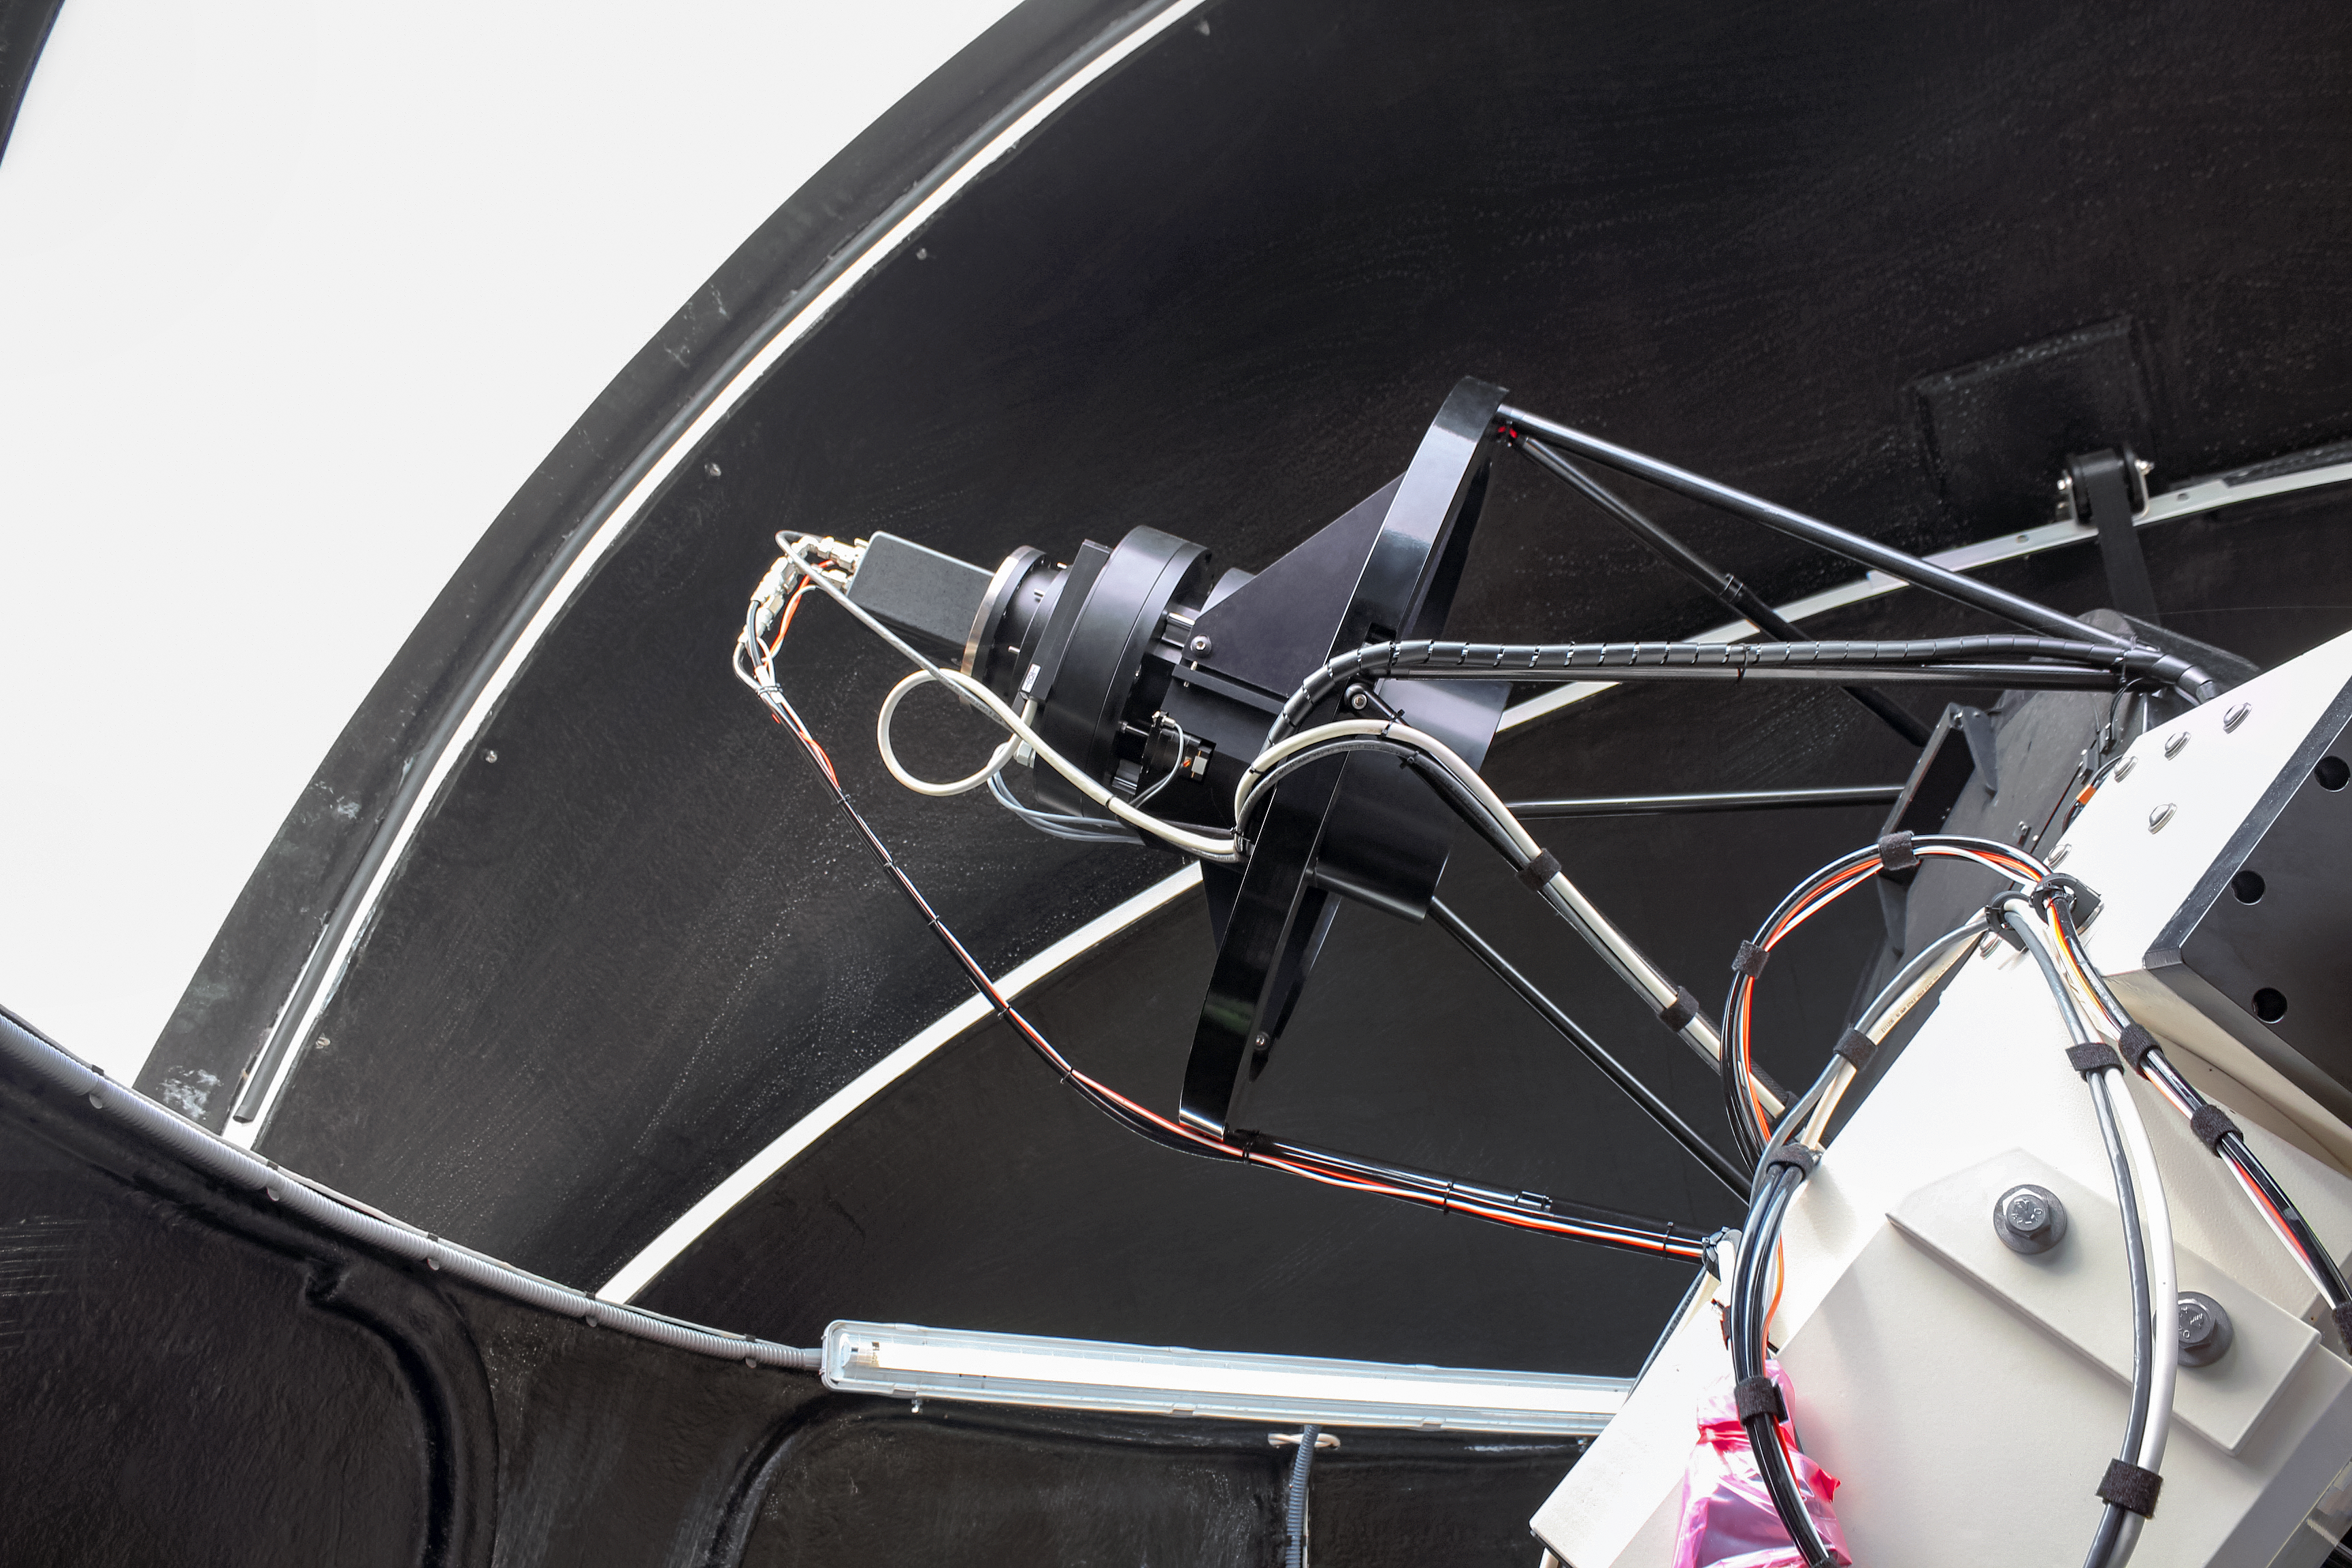

ESA Test-Bed Telescope to be sited at La Silla

Under a cooperation agreement between ESO and ESA, ESA will site a Test-Bed Telescope similar to the one shown here at ESO’s La Silla Observatory in Chile.Taking advantage of the world-class observing conditions there, the telescope will pave the way for an autonomous optical sensor network which will detect and track an extensive list of near-Earth objects, such as asteroids.

Credit: ESA